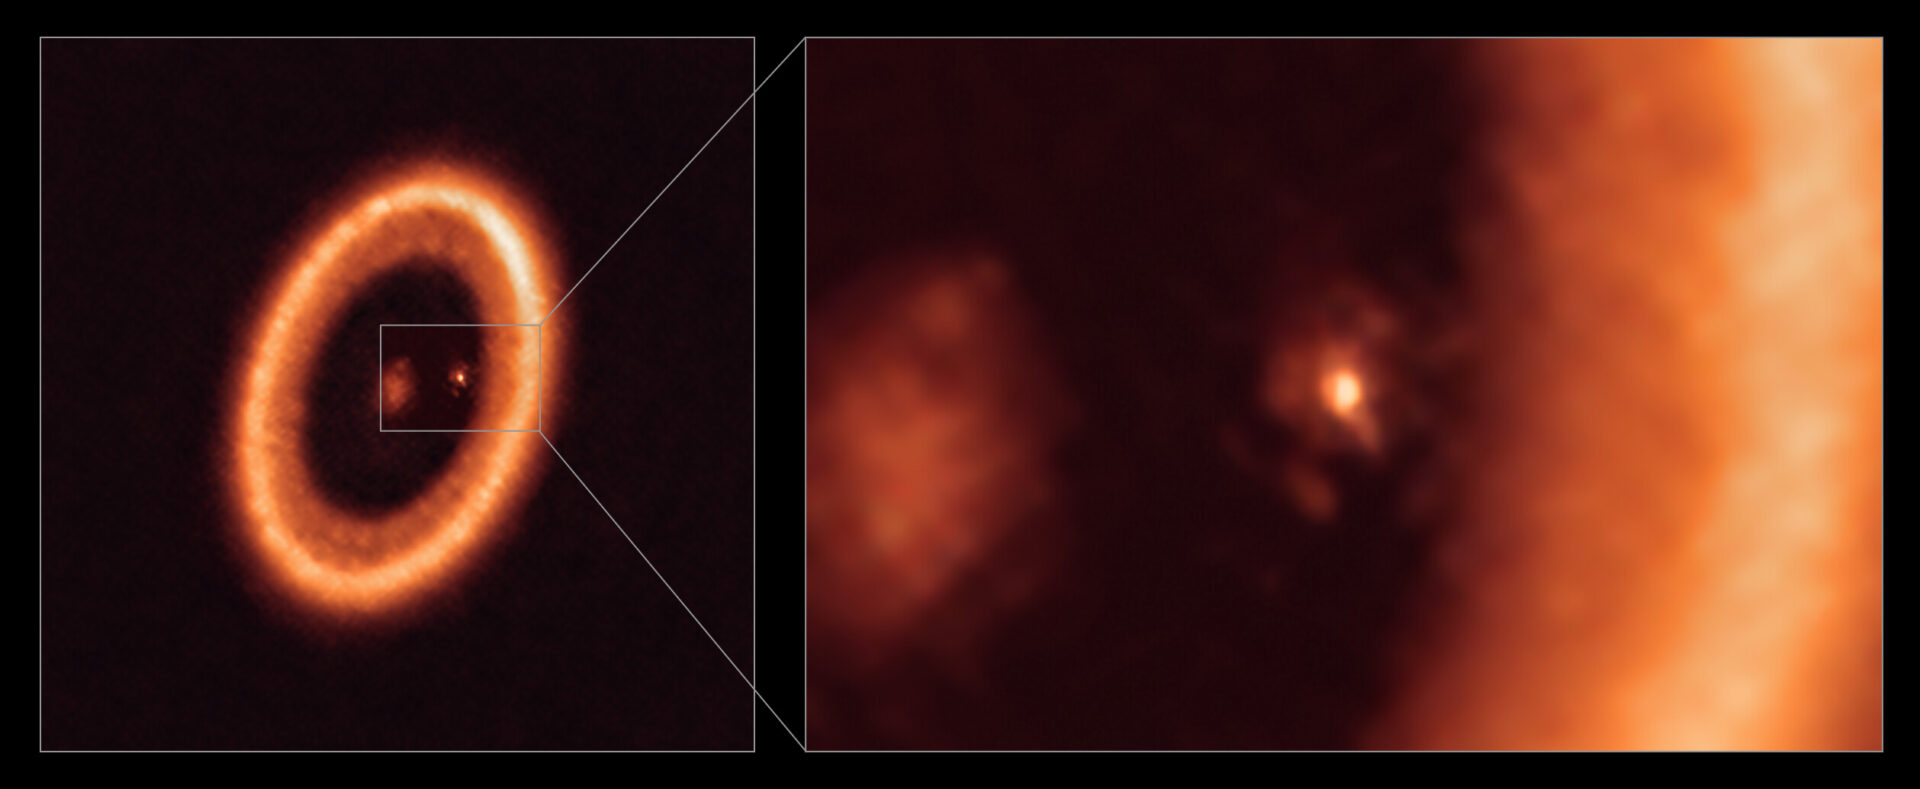

Wide and close-up views of a moon-forming disc as seen with ALMA

This image, taken with the Atacama Large Millimeter/submillimeter Array (ALMA), in which ESO is a partner, shows wide (left) and close-up (right) views of the moon-forming disc surrounding PDS 70c, a young Jupiter-like planet nearly 400 light-years away. The close-up view shows PDS 70c and its circumplanetary disc centre-front, with the larger circumstellar ring-like disc taking up most of the right-hand side of the image. The star PDS 70 is at the centre of the wide-view image on the left.

Two planets have been found in the system, PDS 70c and PDS 70b, the latter not being visible in this image. They have carved a cavity in the circumstellar disc as they gobbled up material from the disc itself, growing in size. In this process, PDS 70c acquired its own circumplanetary disc, which contributes to the growth of the planet and where moons can form. This circumplanetary disc is as large as the Sun-Earth distance and has enough mass to form up to three satellites the size of the Moon.

Credit: ALMA (ESO/NAOJ/NRAO)/Benisty et al